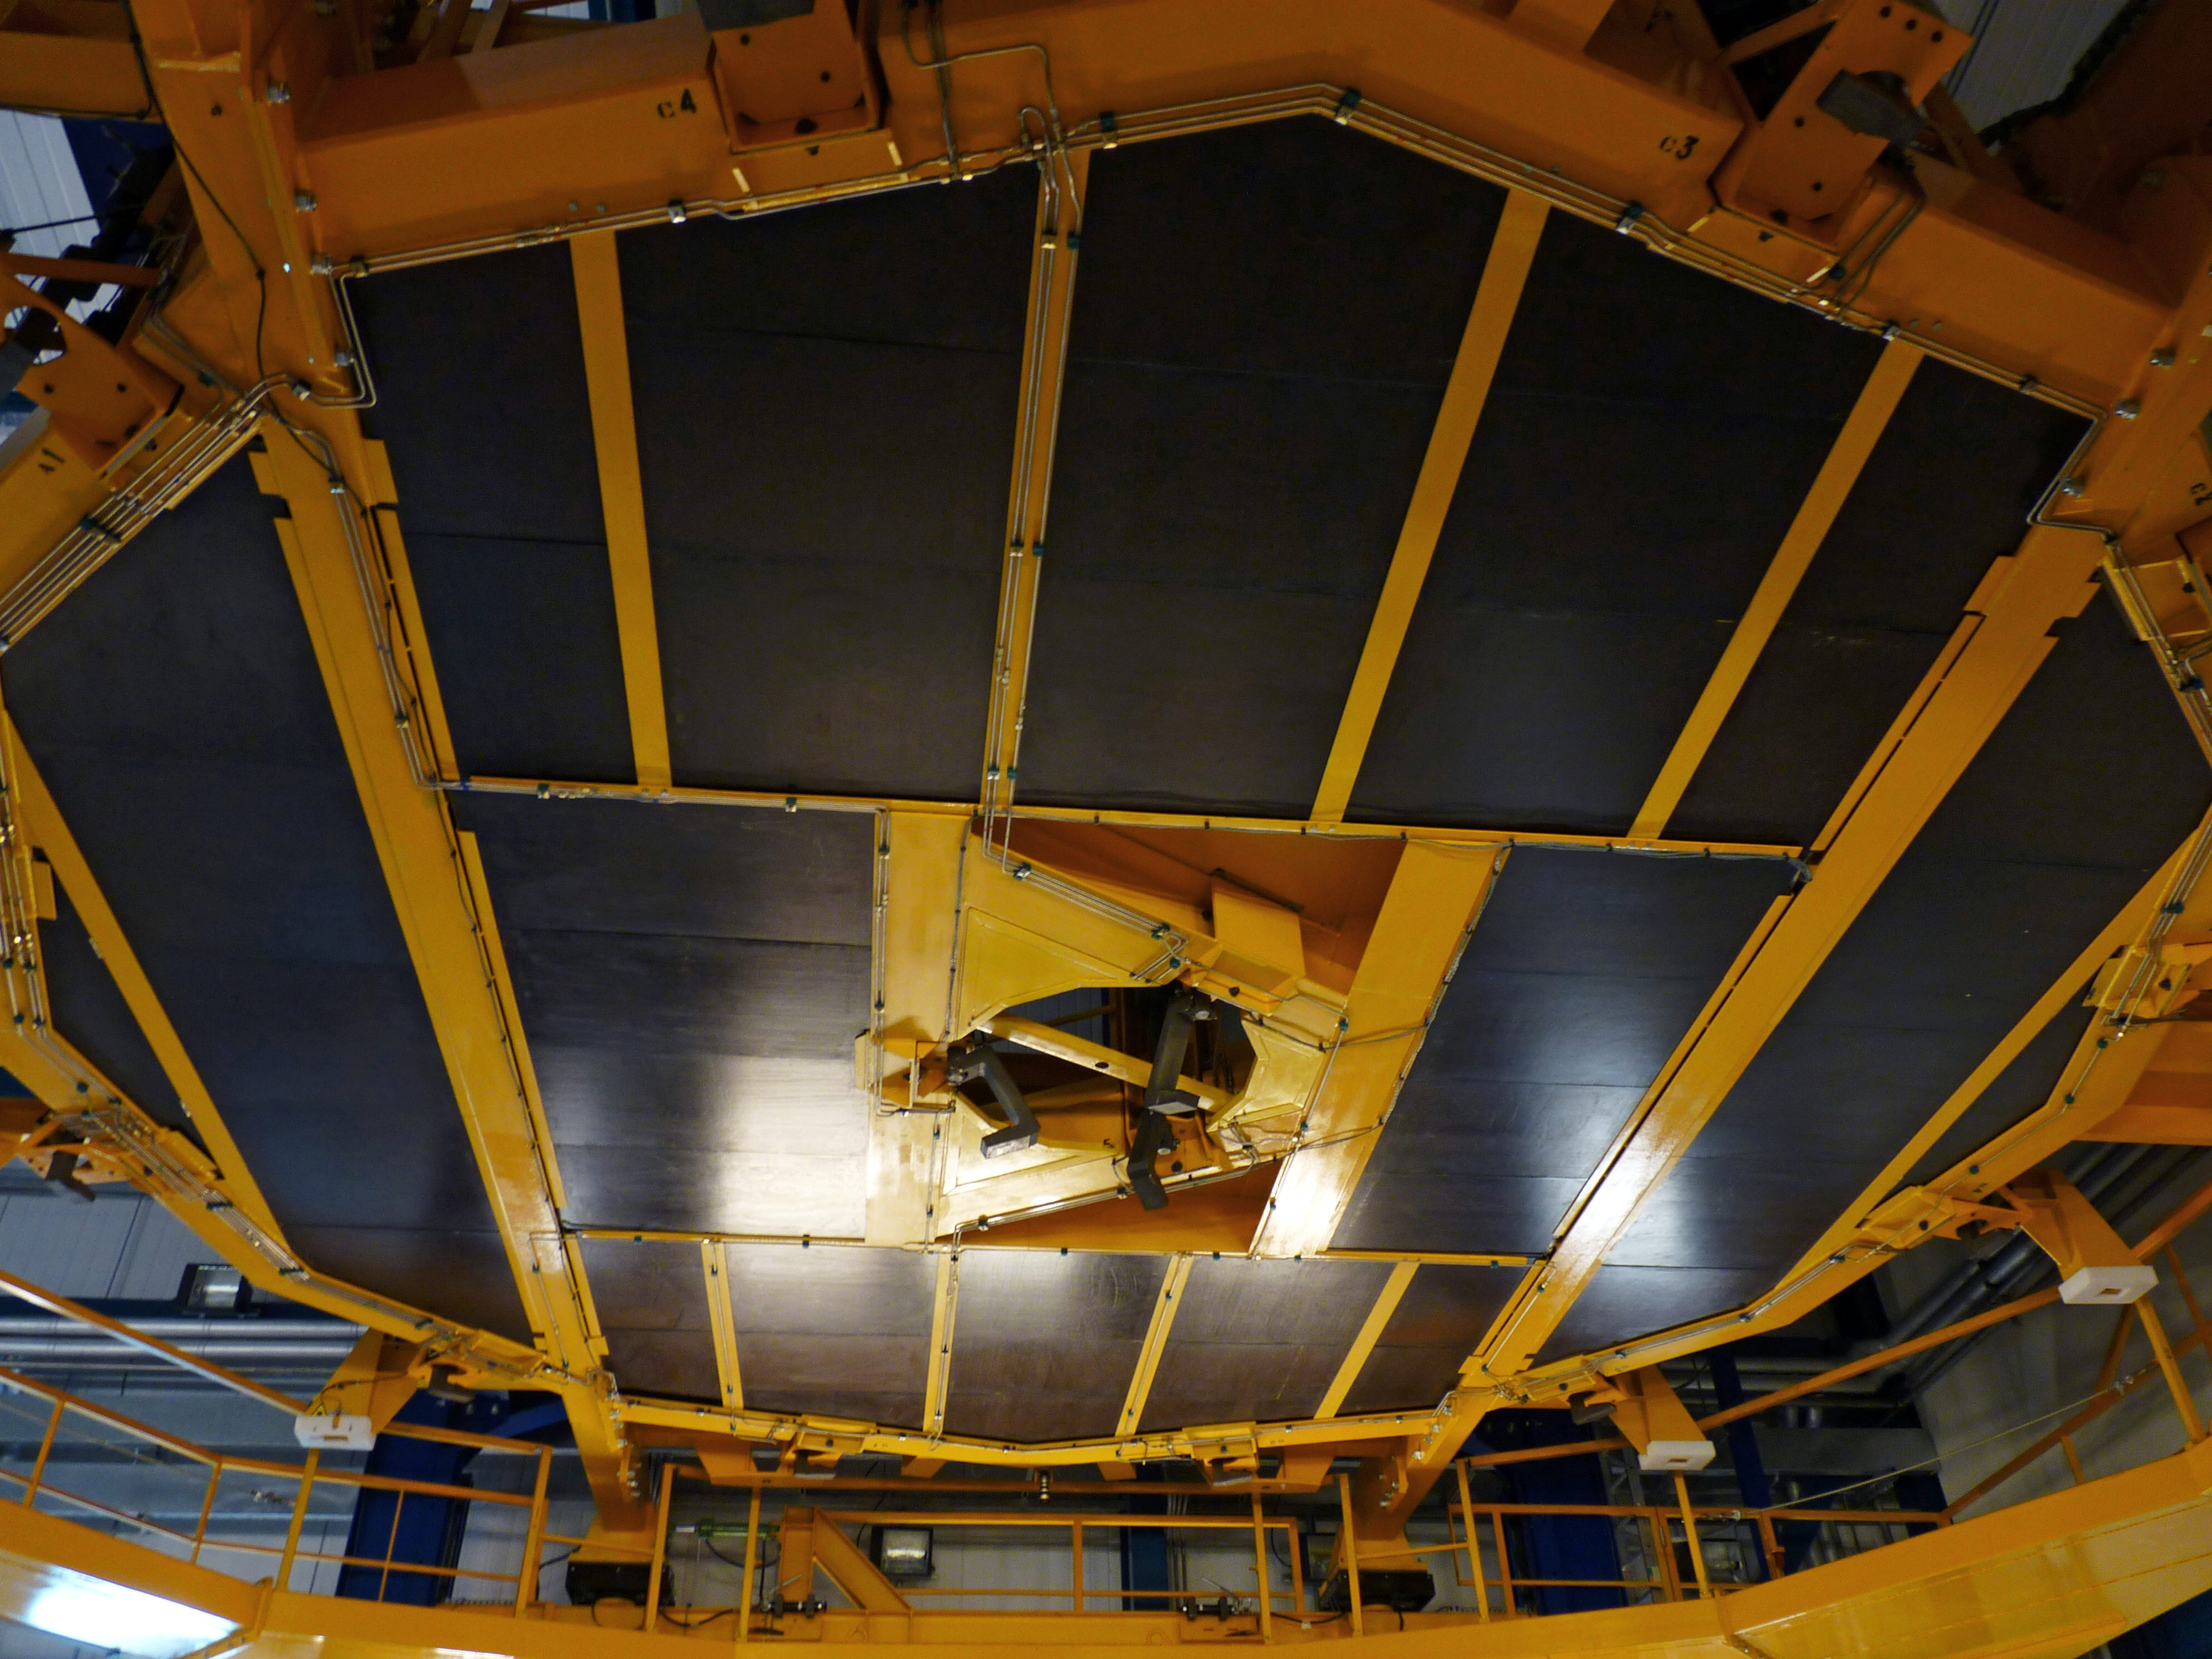

Platform lift at Paranal MMB

Detail of the platform lift at the Mirror Maintenance Building (MMB) at ESO's Paranal Observatory. The MMB is the place where the recoating of the VLT's mirrors takes place. This platform lift is used to separate the main 8.2-metre mirror from its supporting cell, before it goes into the clean room, where the chemical washing and the recoating itself take place. Each 8.2-metre primary mirror weighs 23 tonnes.

Credit: P. Zidar/ESO